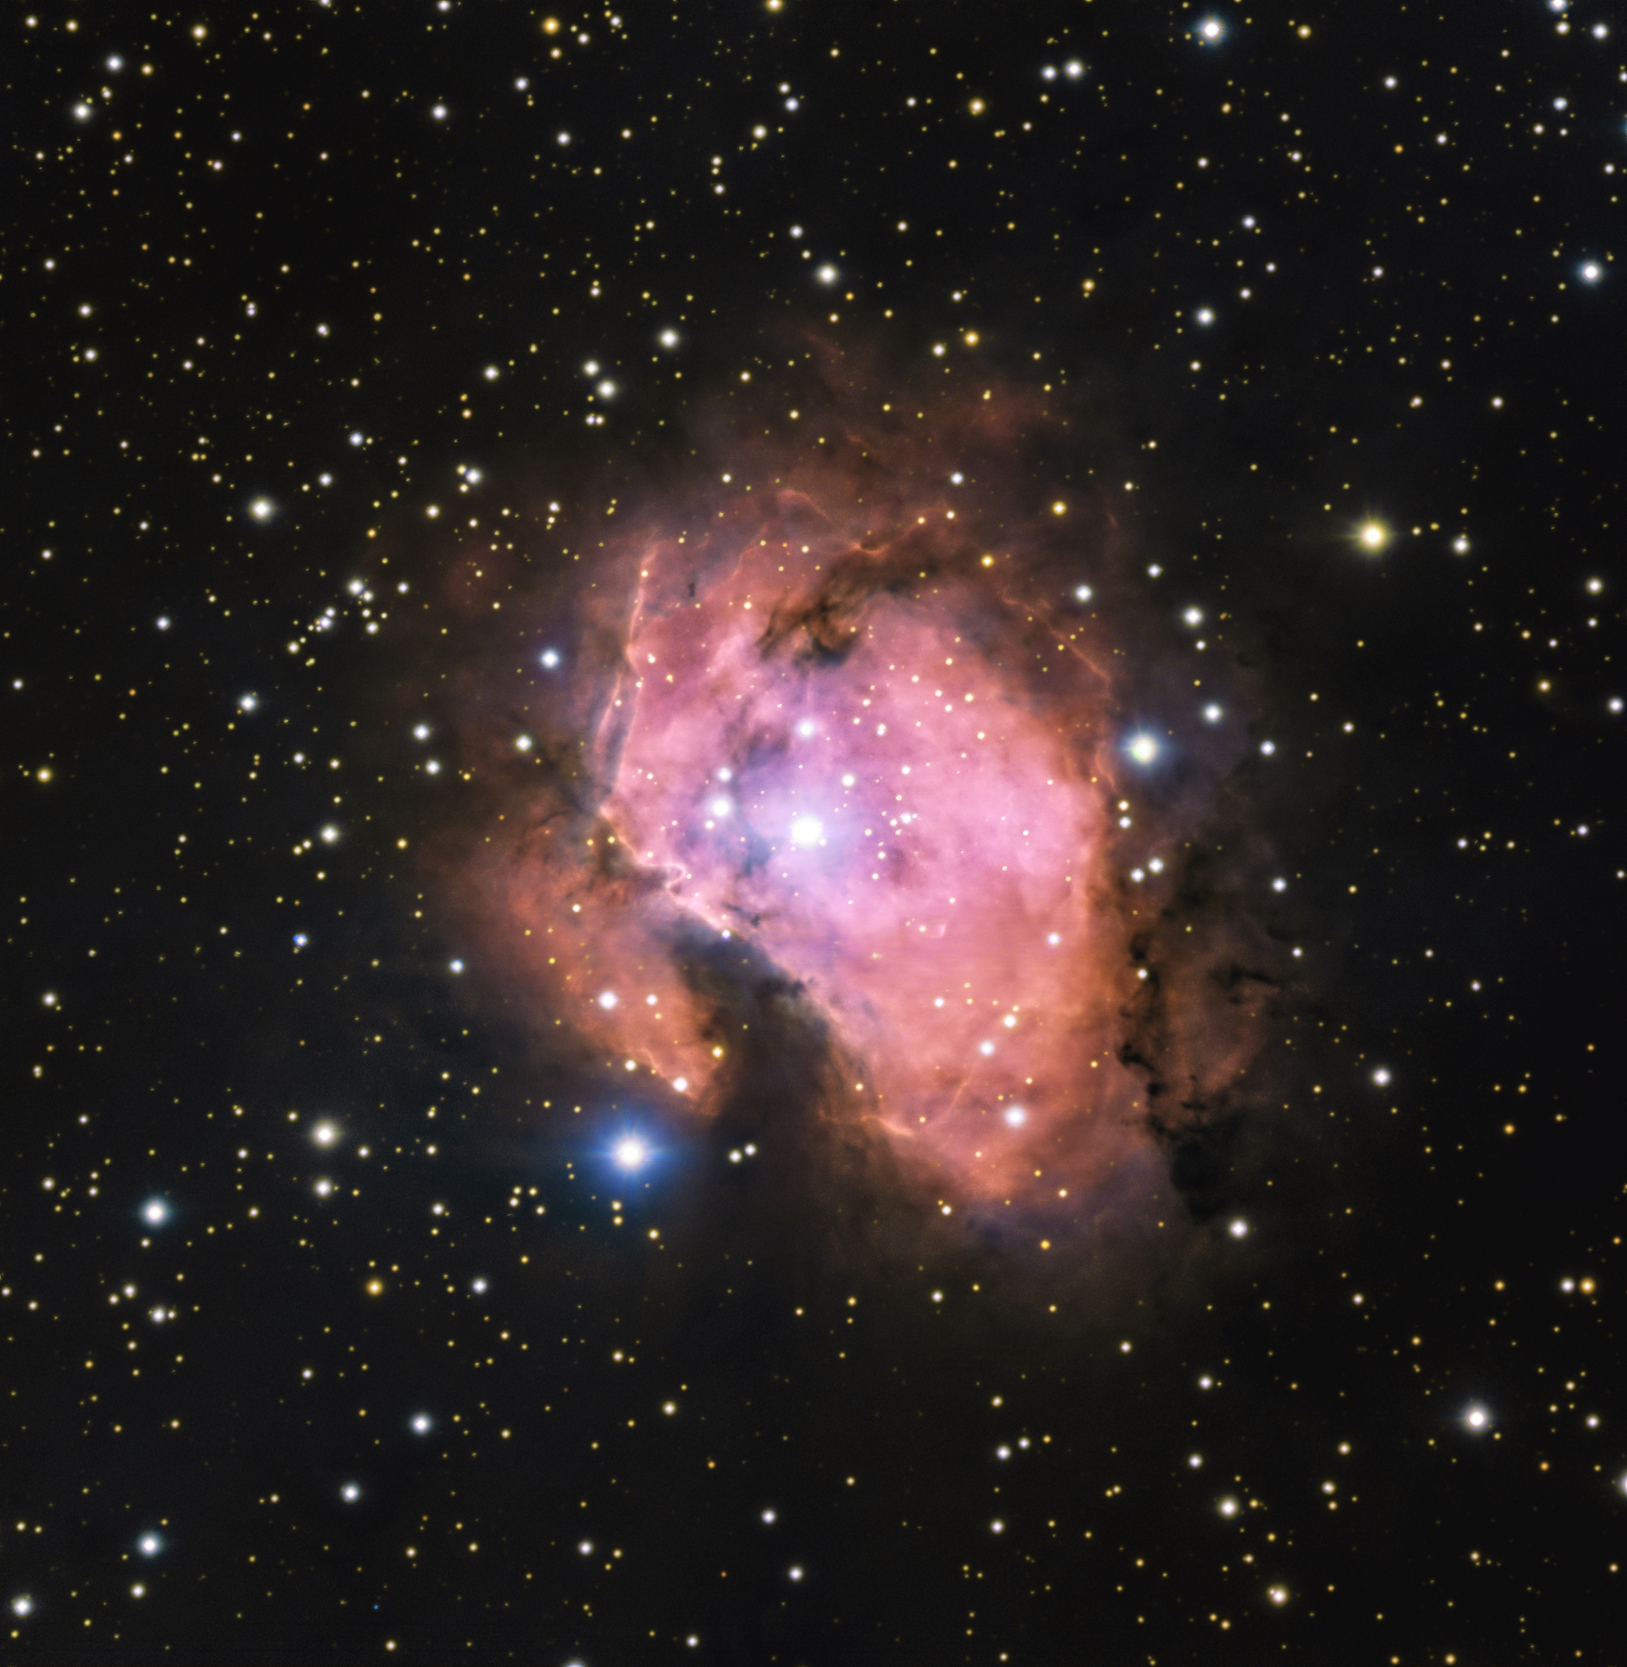

A bubblegum-pink nebula

This Picture of the Week shows Gum 46, a stunning gas cloud 5500 light-years away, observed in brand new detail with ESO’s Very Large Telescope (VLT). But why does it glow pink?

At the heart of Gum 46 there’s a young, hot and blue star called HD311999. Its intense radiation excites atoms in the surrounding gas, which then re-emit this energy at very specific colours or wavelengths. The pink shade that dominates this image is due to hydrogen atoms, the most abundant element in this nebula and the Universe as a whole.

The dark wispy clouds that surround the nebula make for a stunning sight too. These clouds are not intrinsically dark: they are extremely dense regions of dust that block light passing through them, enshrouding the glowing heart of Gum 46.

This image was created as part of the ESO Cosmic Gems programme, an outreach initiative to produce images of interesting, intriguing or visually attractive objects using ESO telescopes, for the purposes of education and public outreach. The programme makes use of telescope time that cannot be used for science observations. All data collected may also be suitable for scientific purposes, and are made available to astronomers through ESO’s science archive.

Credit: ESO